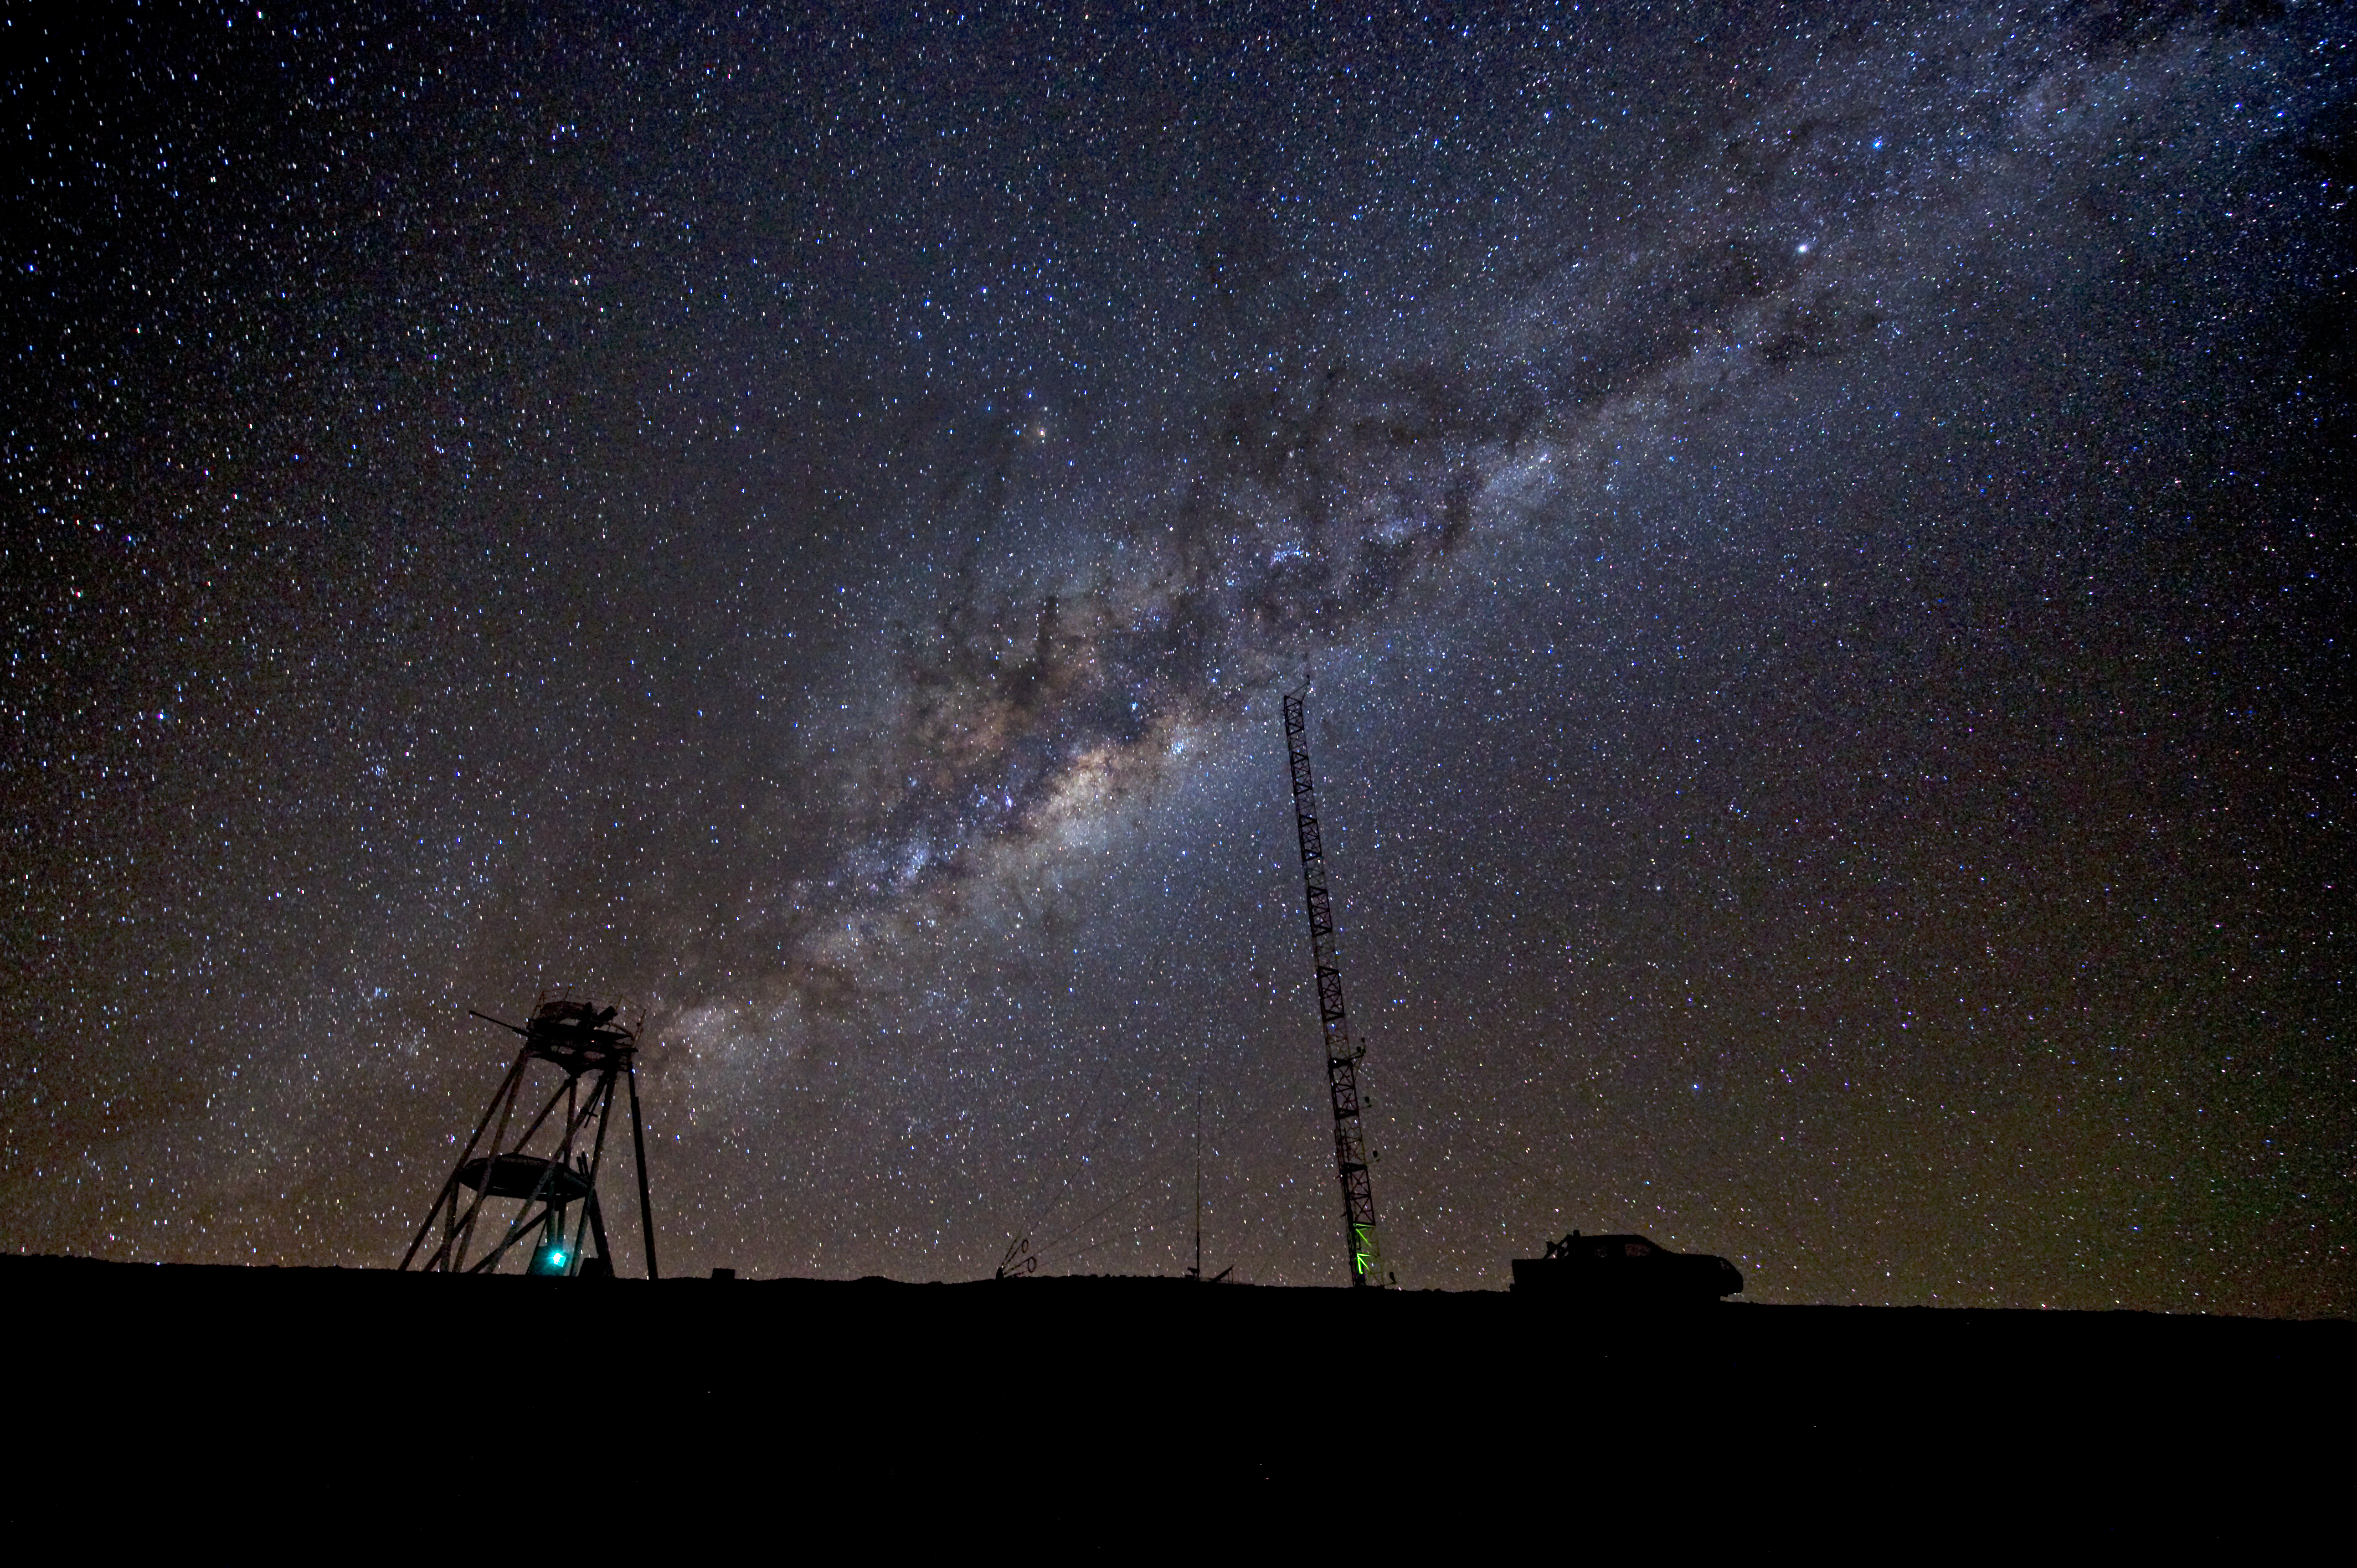

The Milky Way over Cerro Armazones

Nighttime photograph of the ESO Astronomical Site Monitor on Cerro Armazones in the Chilean Atacama Desert. Located about 20 km away from Cerro Paranal and ESO's Very Large Telescope, Cerro Armazones is the selected site for the Extremely Large Telescope (ELT). Across the sky stretches the Milky Way, the plane of our own galaxy's disc seen edge-on. The centre of the galaxy is visible as a yellow bulge crossed by dark lanes to the left of the tall tower. These dark nebulae, created by the obscuring effects of cosmic dust, were the constellations seen in the ancient Andean cosmology. An example is the llama, which stretches from above the tower to the right, and whose eye is the bright star Alpha Centauri.

This photograph was taken by ESO Photo Ambassador Serge Brunier.

Credit: ESO/S. Brunier